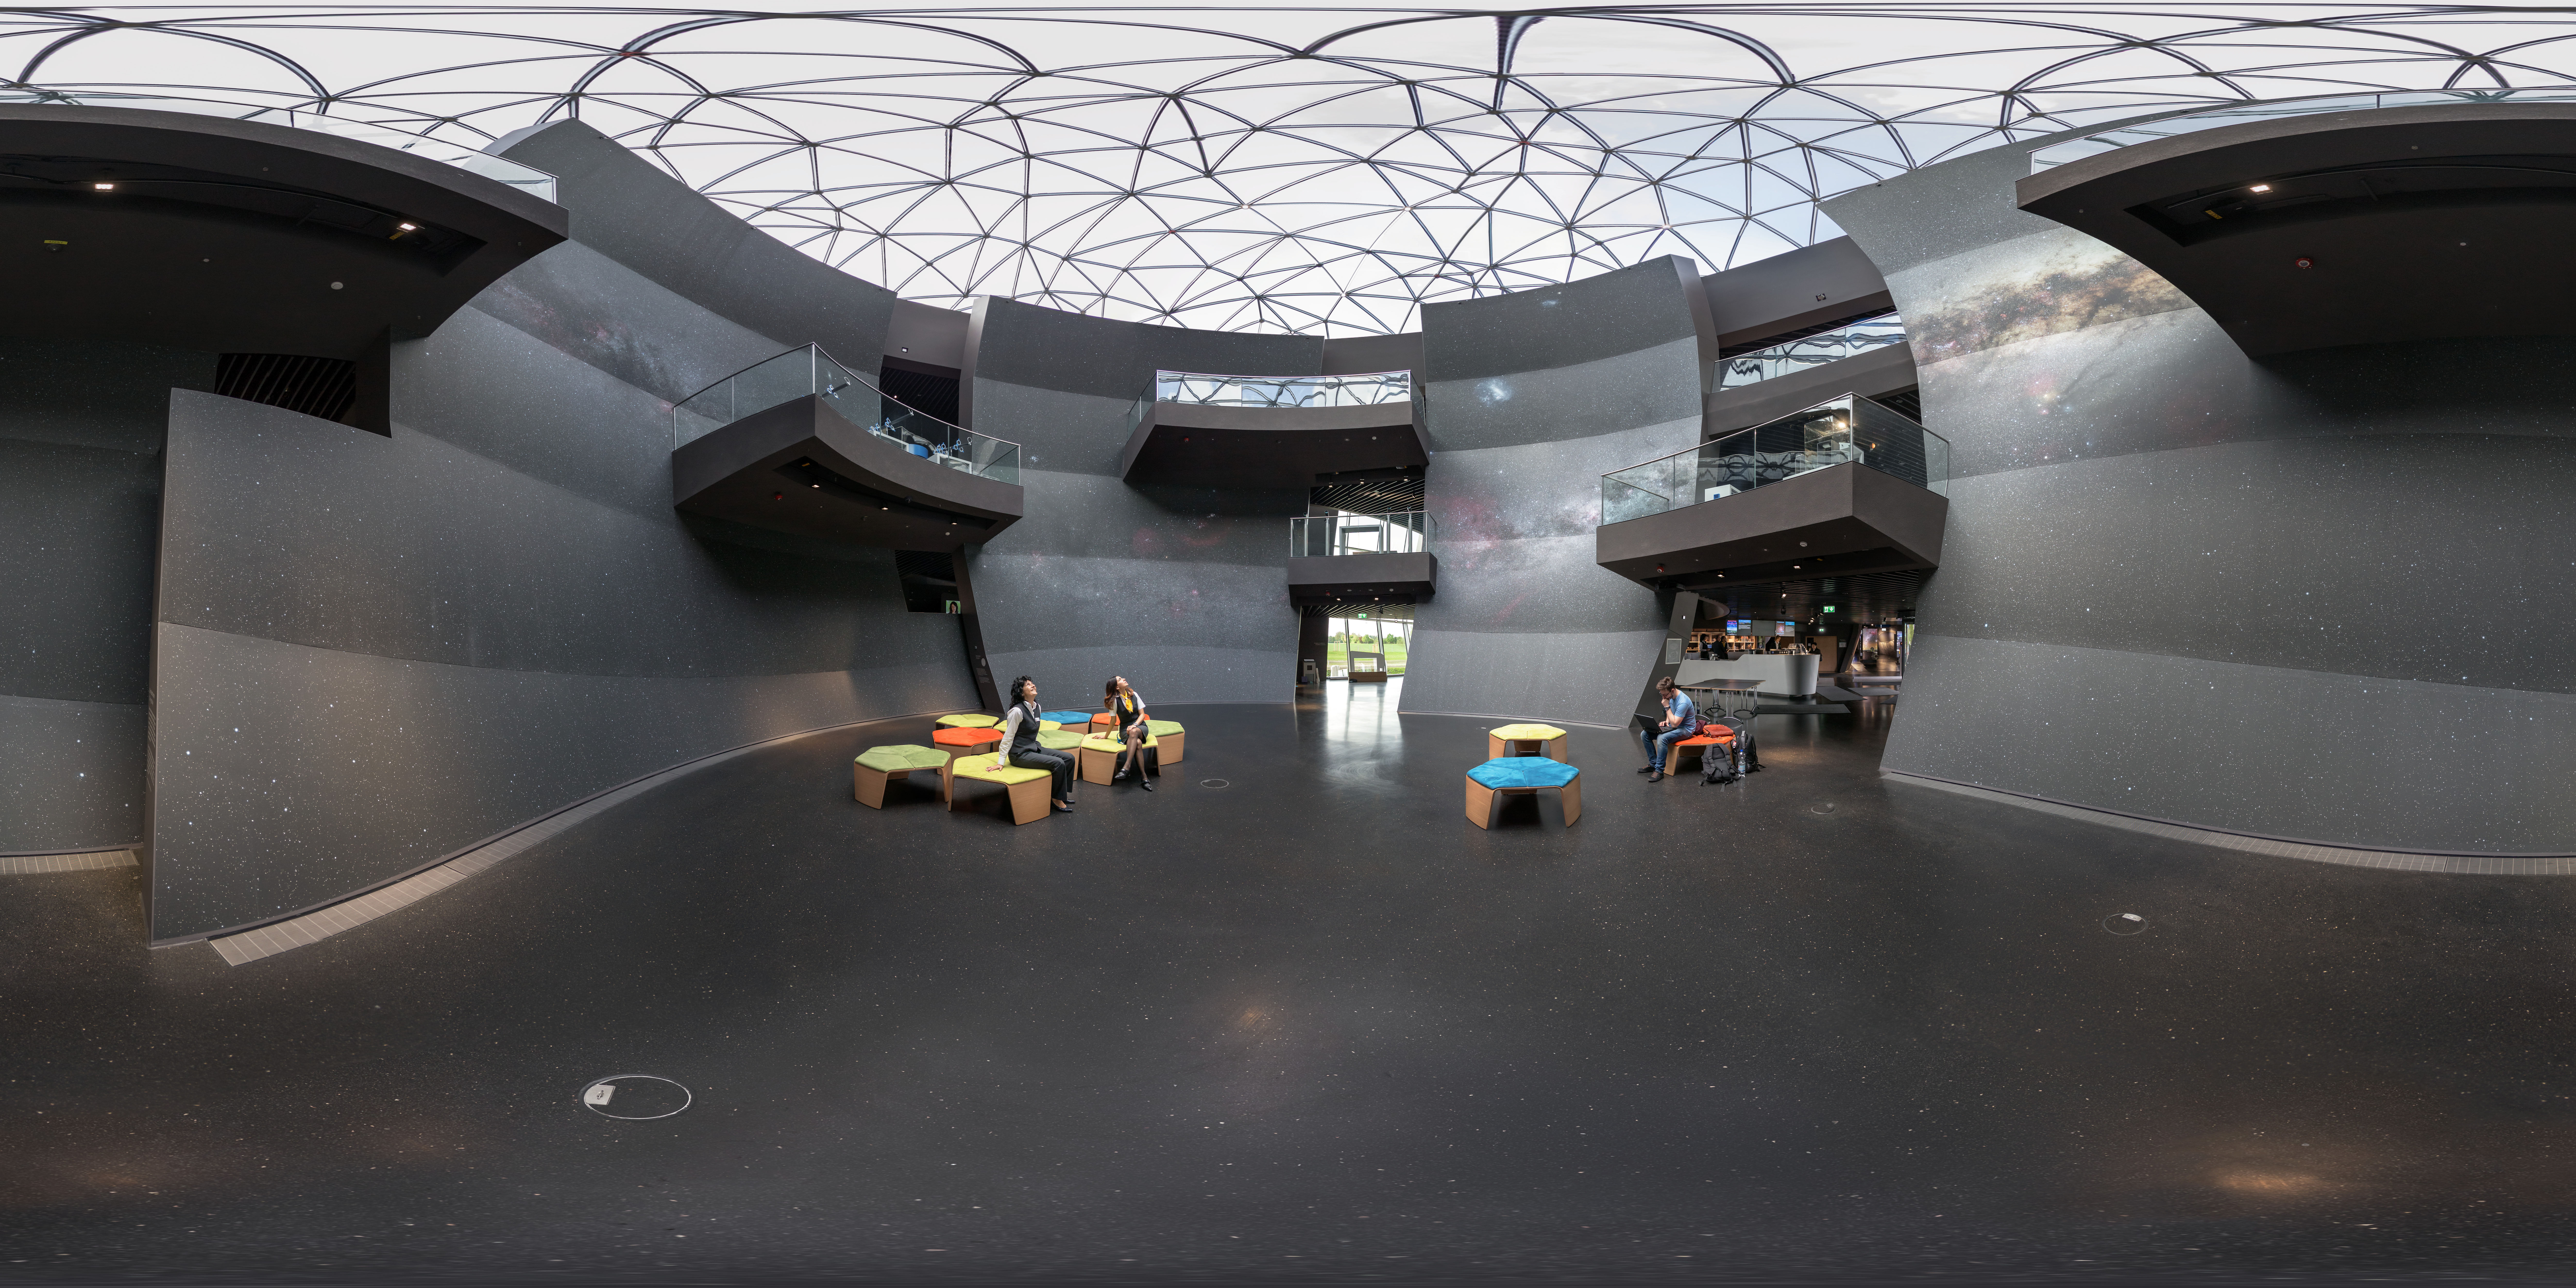

Look at the stars

This panoramic photo shows The Void, located in the centre of the ESO Supernova Planetarium & Visitor Centre. It provides a great space for functions and special events.

Credit: ESO/P. Horálek